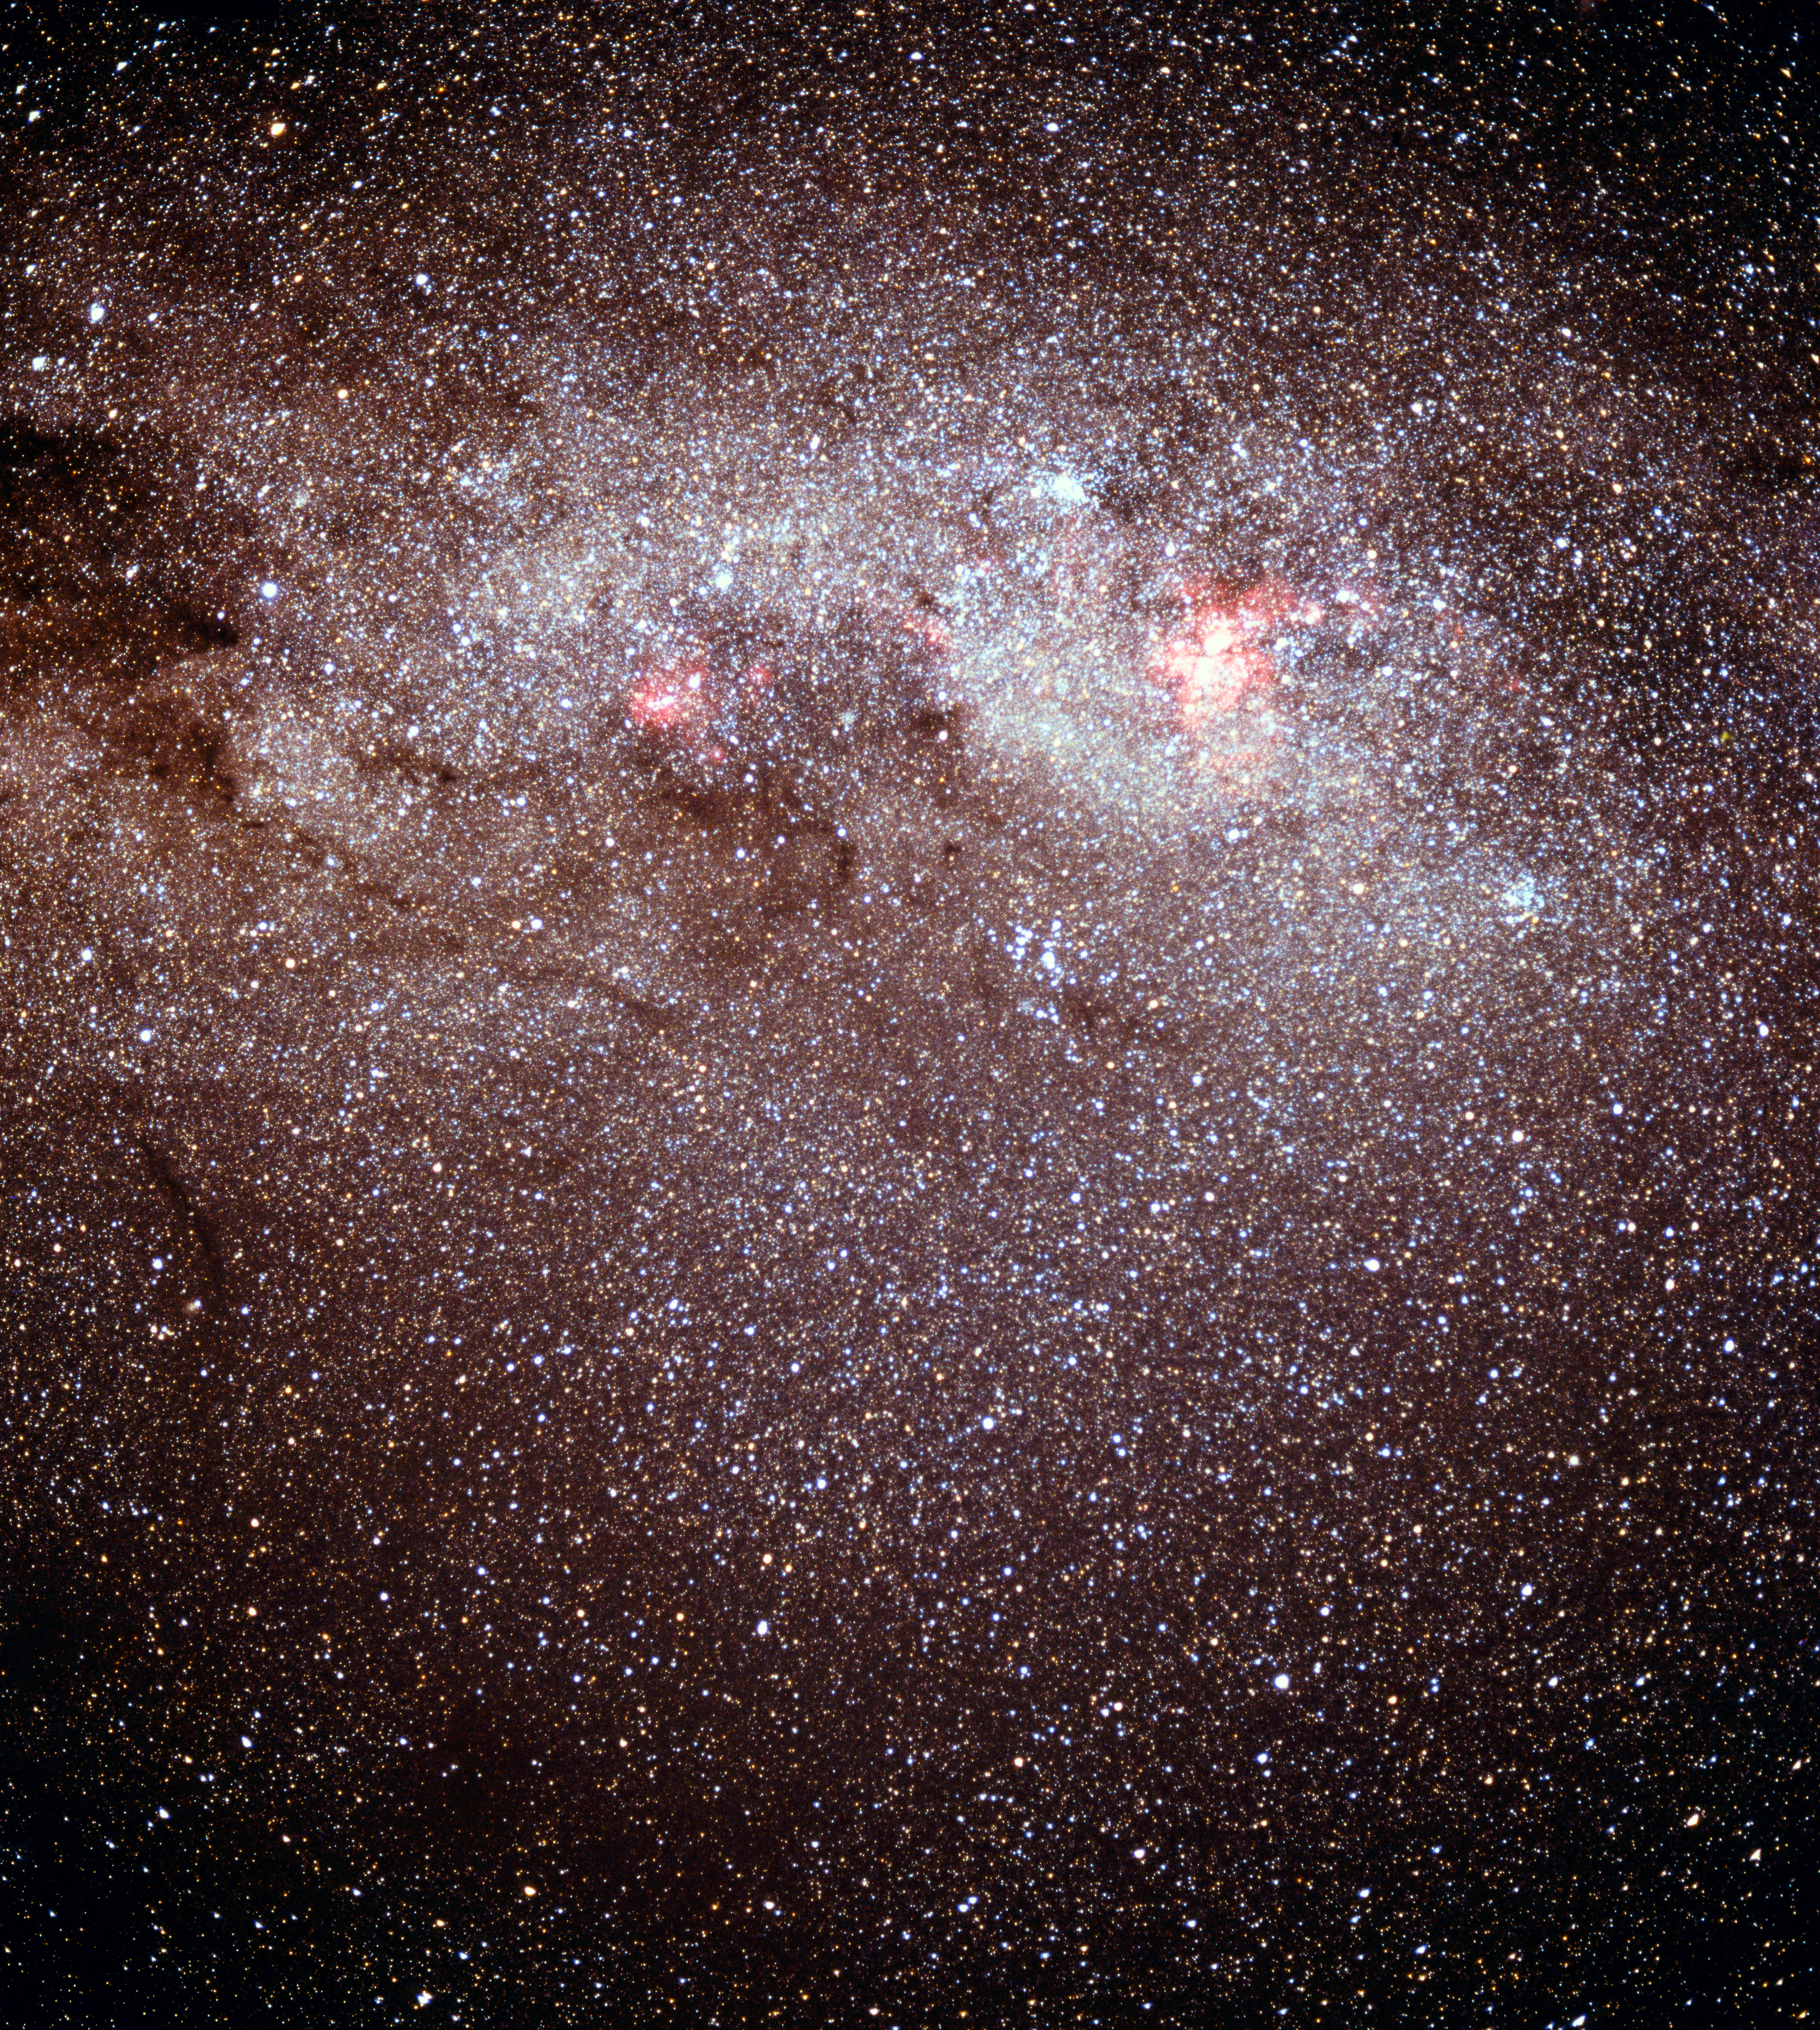

The Milky Way and constellations

The Milky Way with the constellations Crux and Carina visible.

Credit: ESO